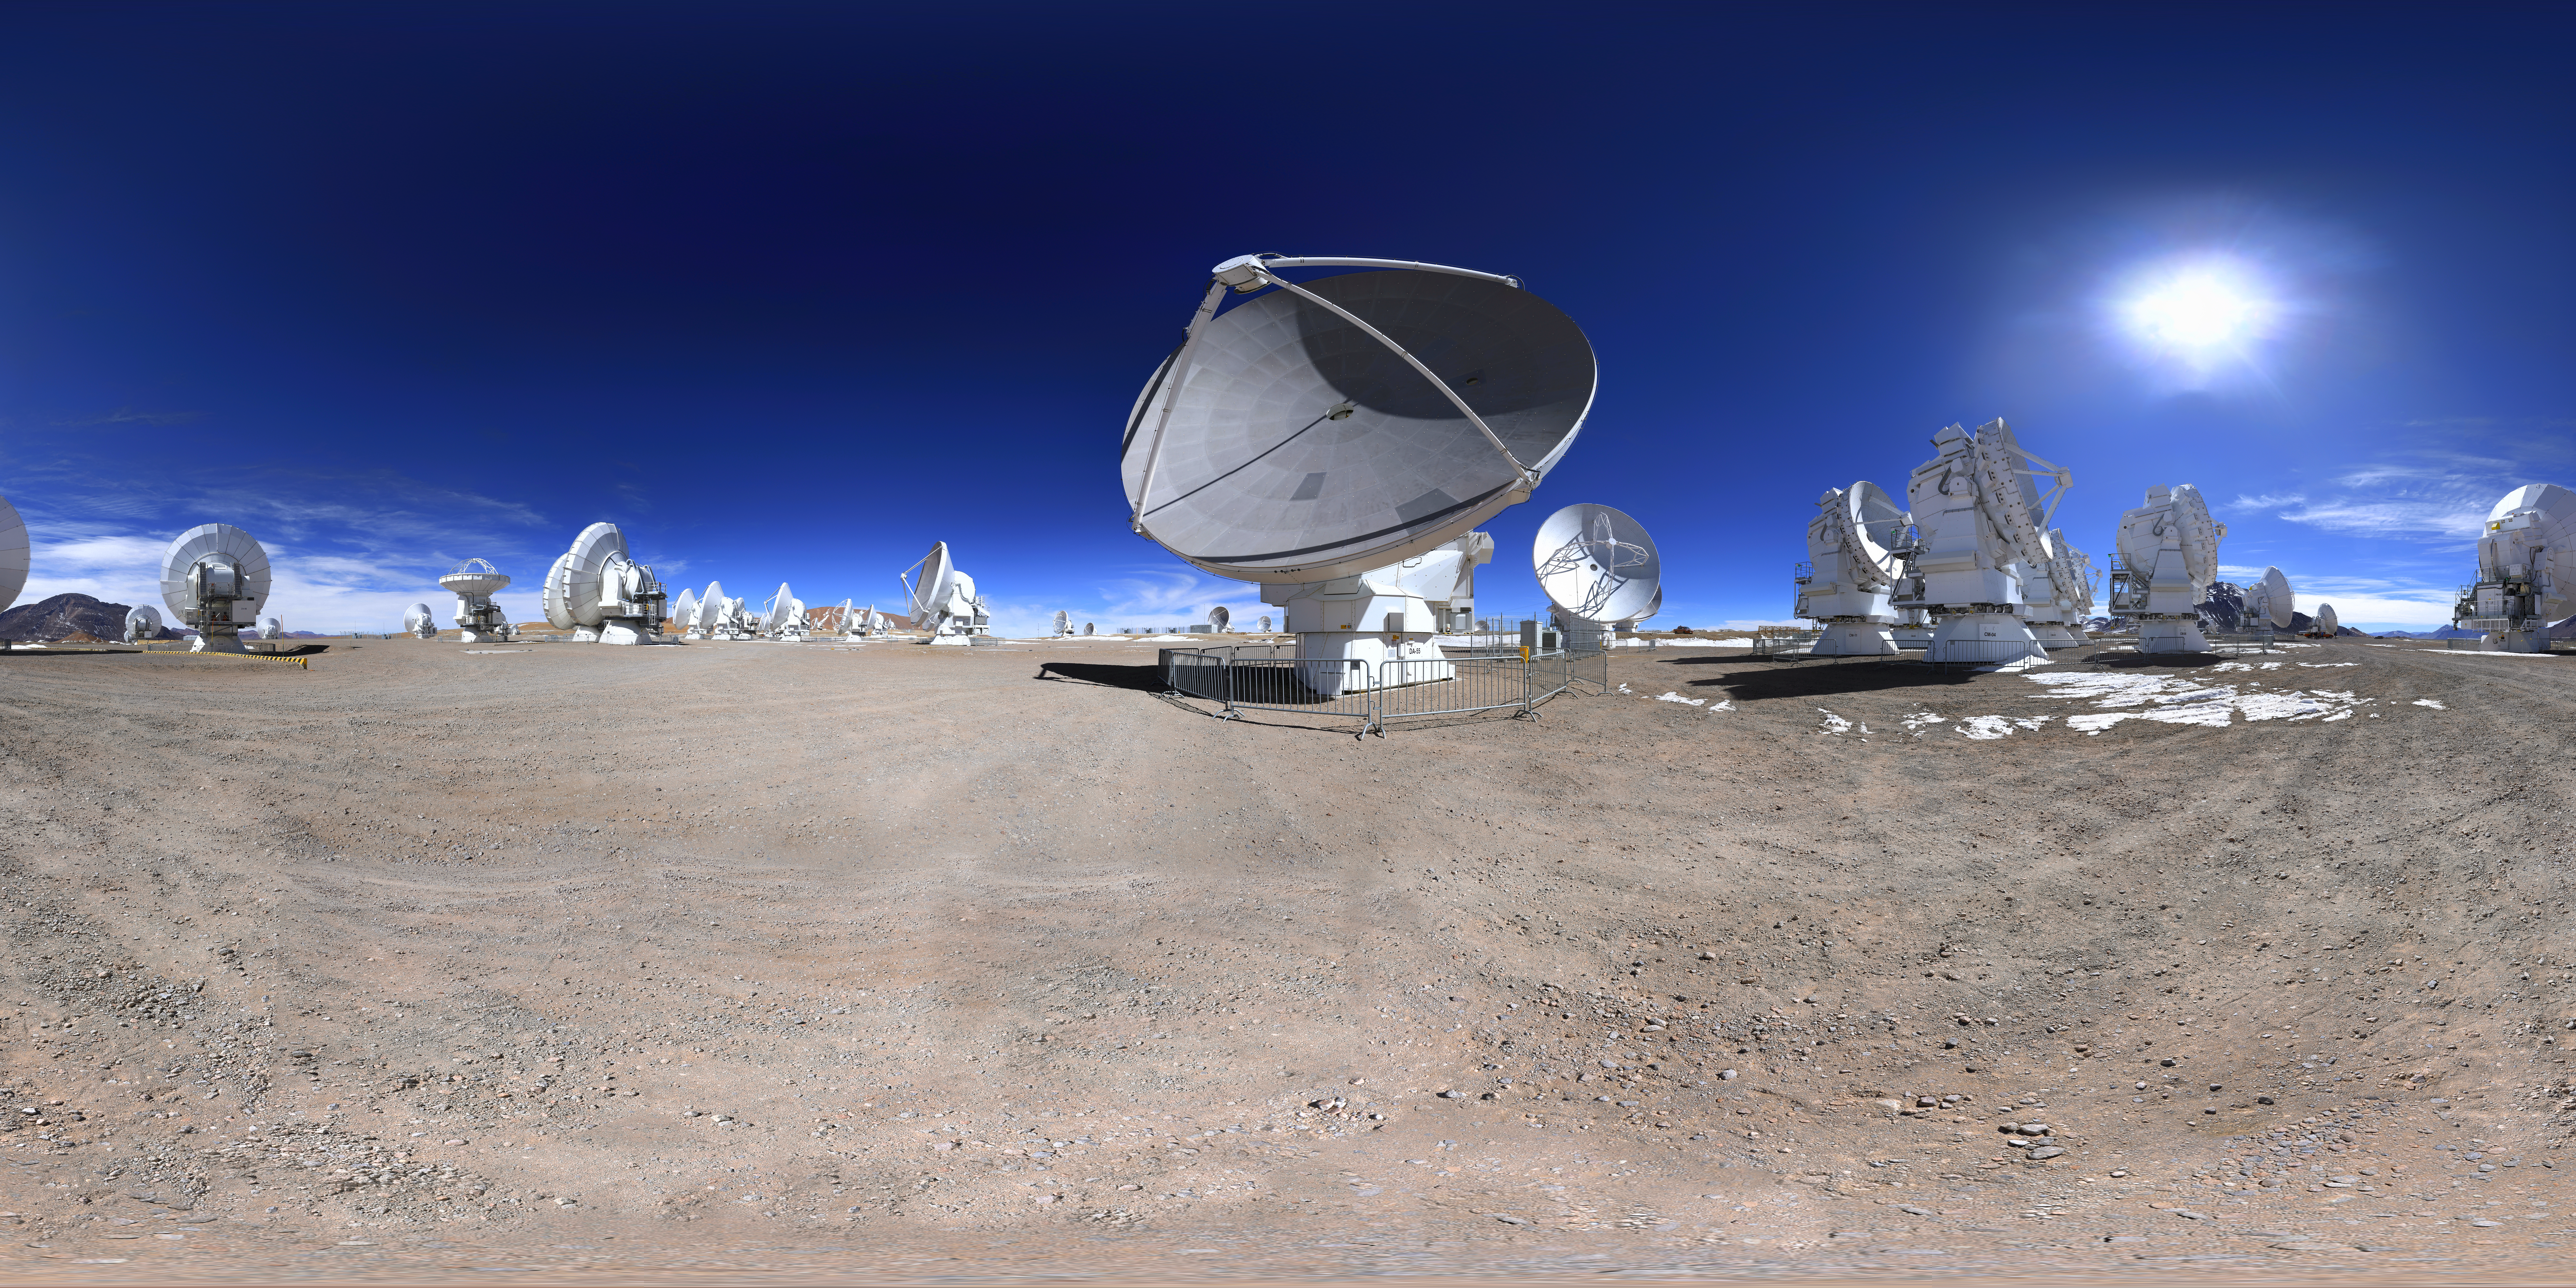

ALMA expanse

The sweeping expanse of the Chajnantor plateau in Chile's Atacama desert plays host to the Atacama Large Millimeter/submillimeter Array, partly owned by ESO.

Credit: F. Char/ESO